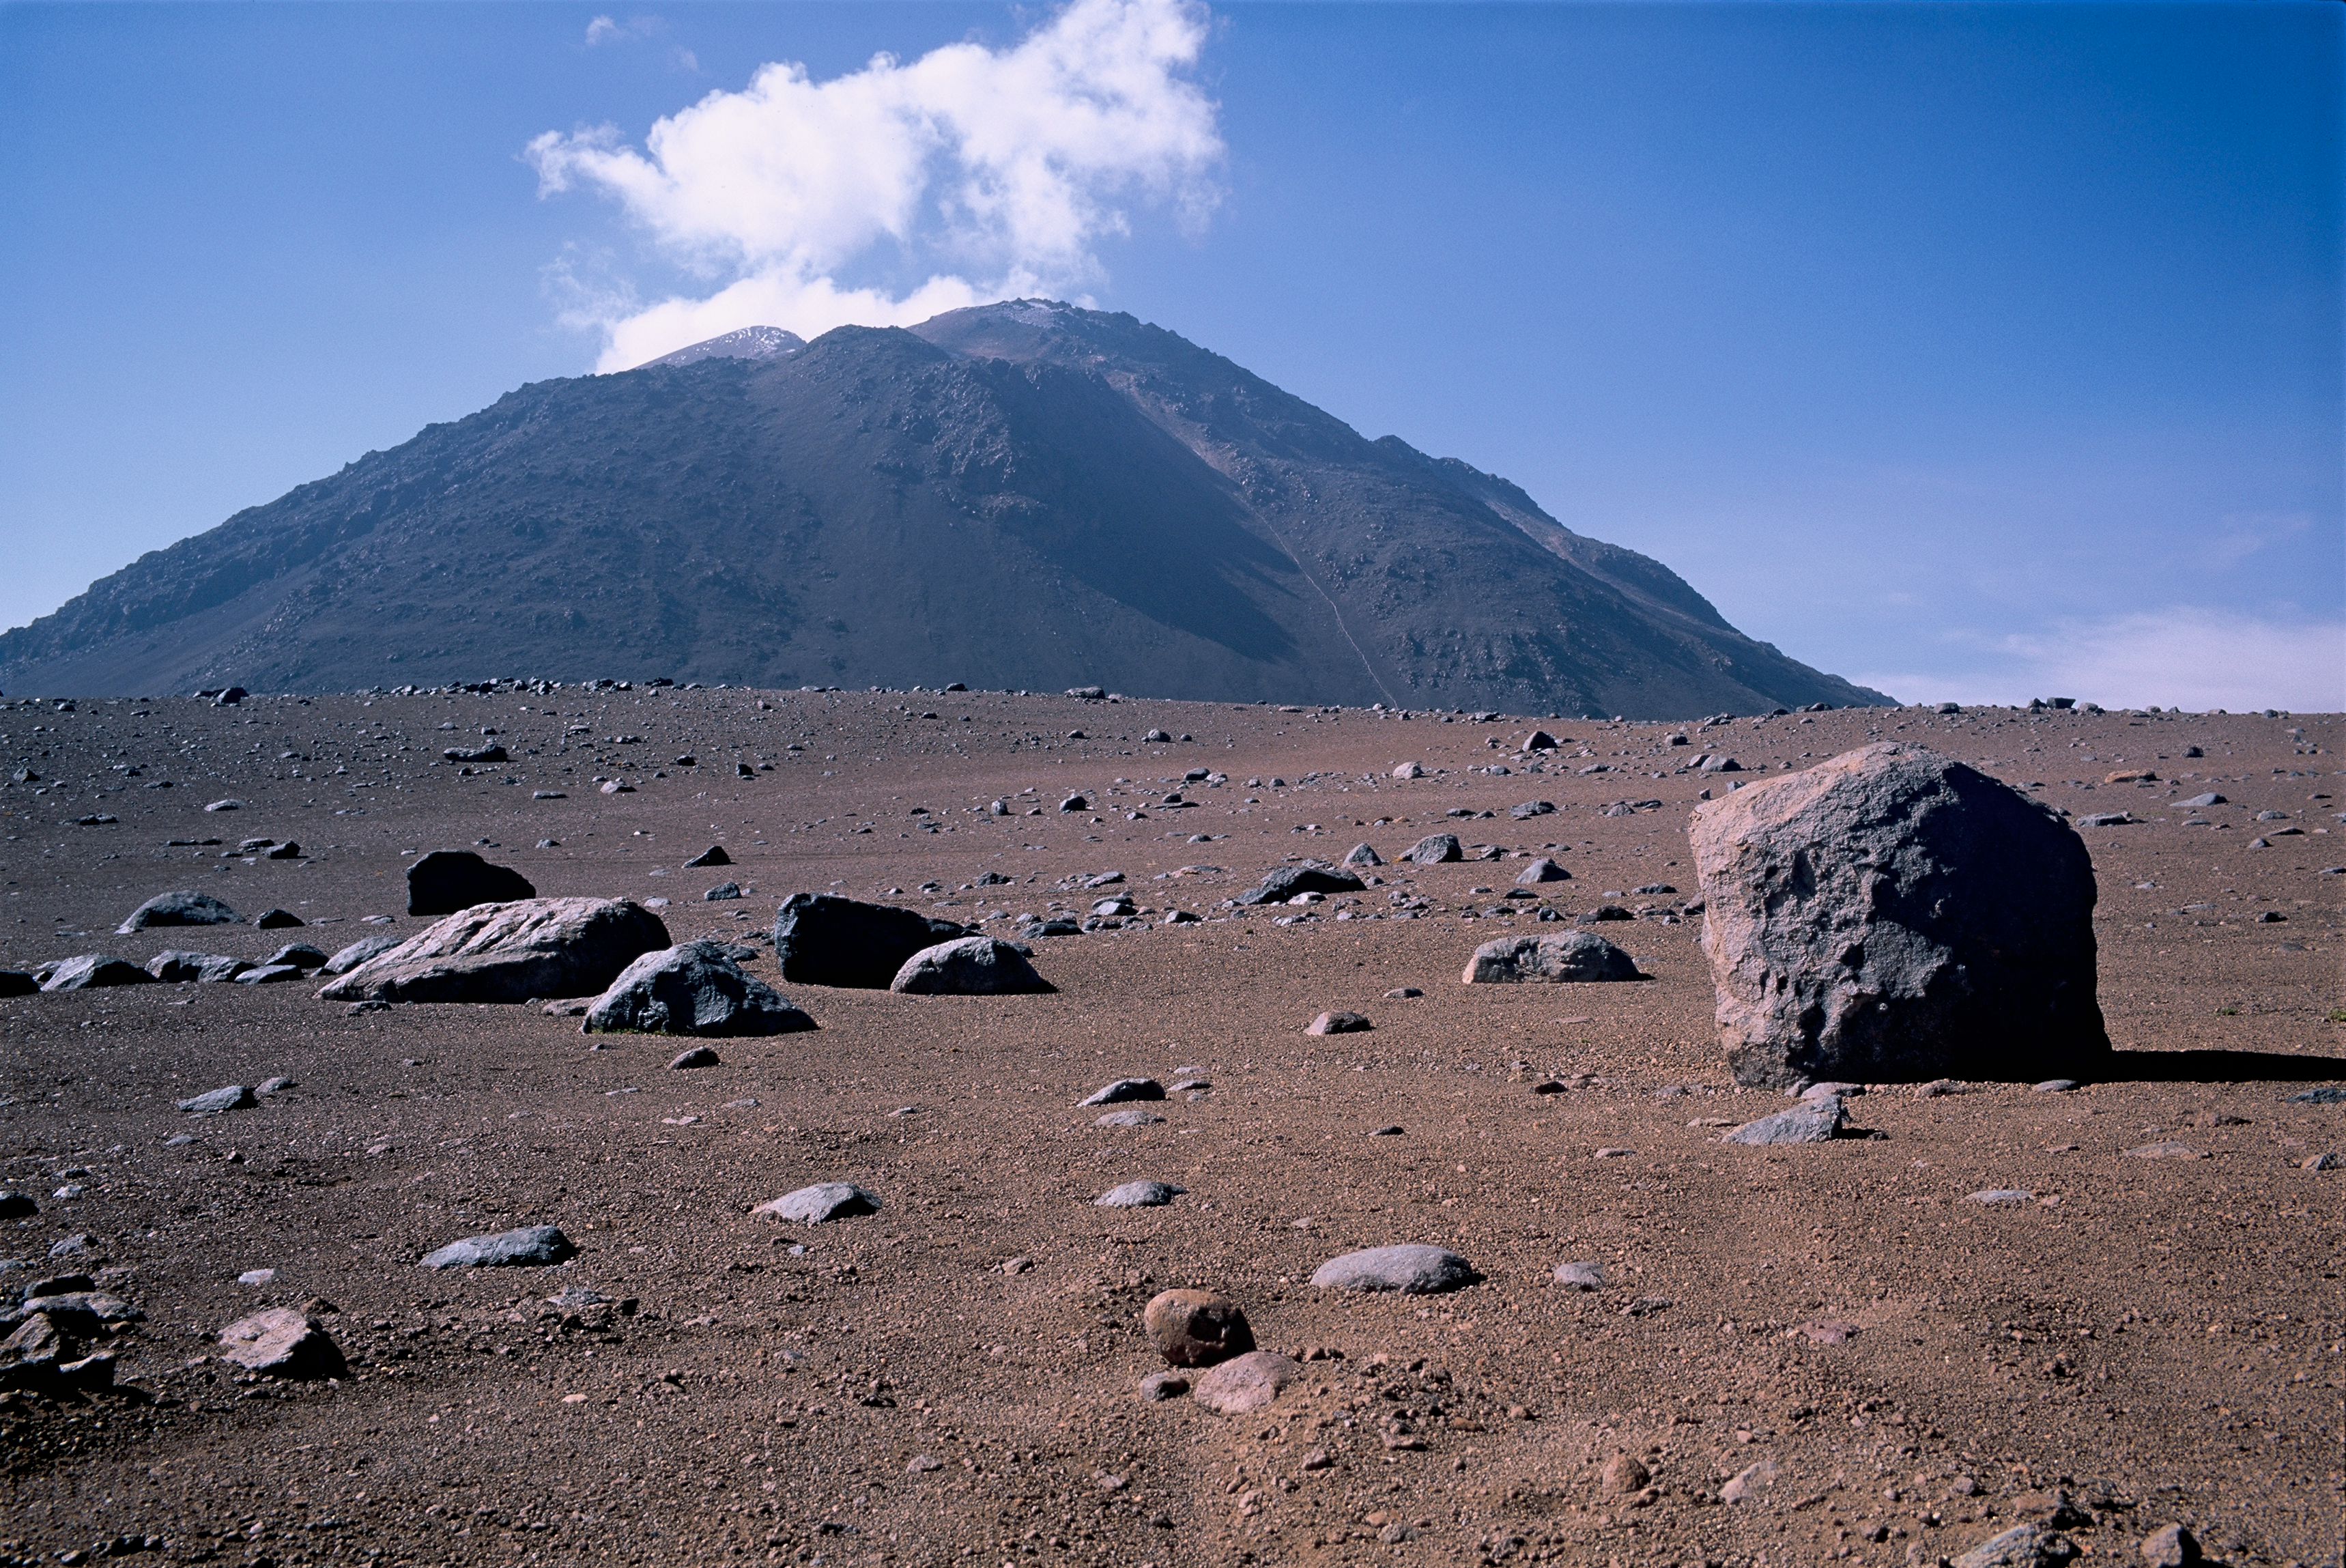

Cerro Chascon

Cerro Chascon is located on the eastern boundary of the ALMA site. This picture was taken looking south from Pampa la Bola. Image taken in March 2002.

Credit: ESO/H.H.Heyer